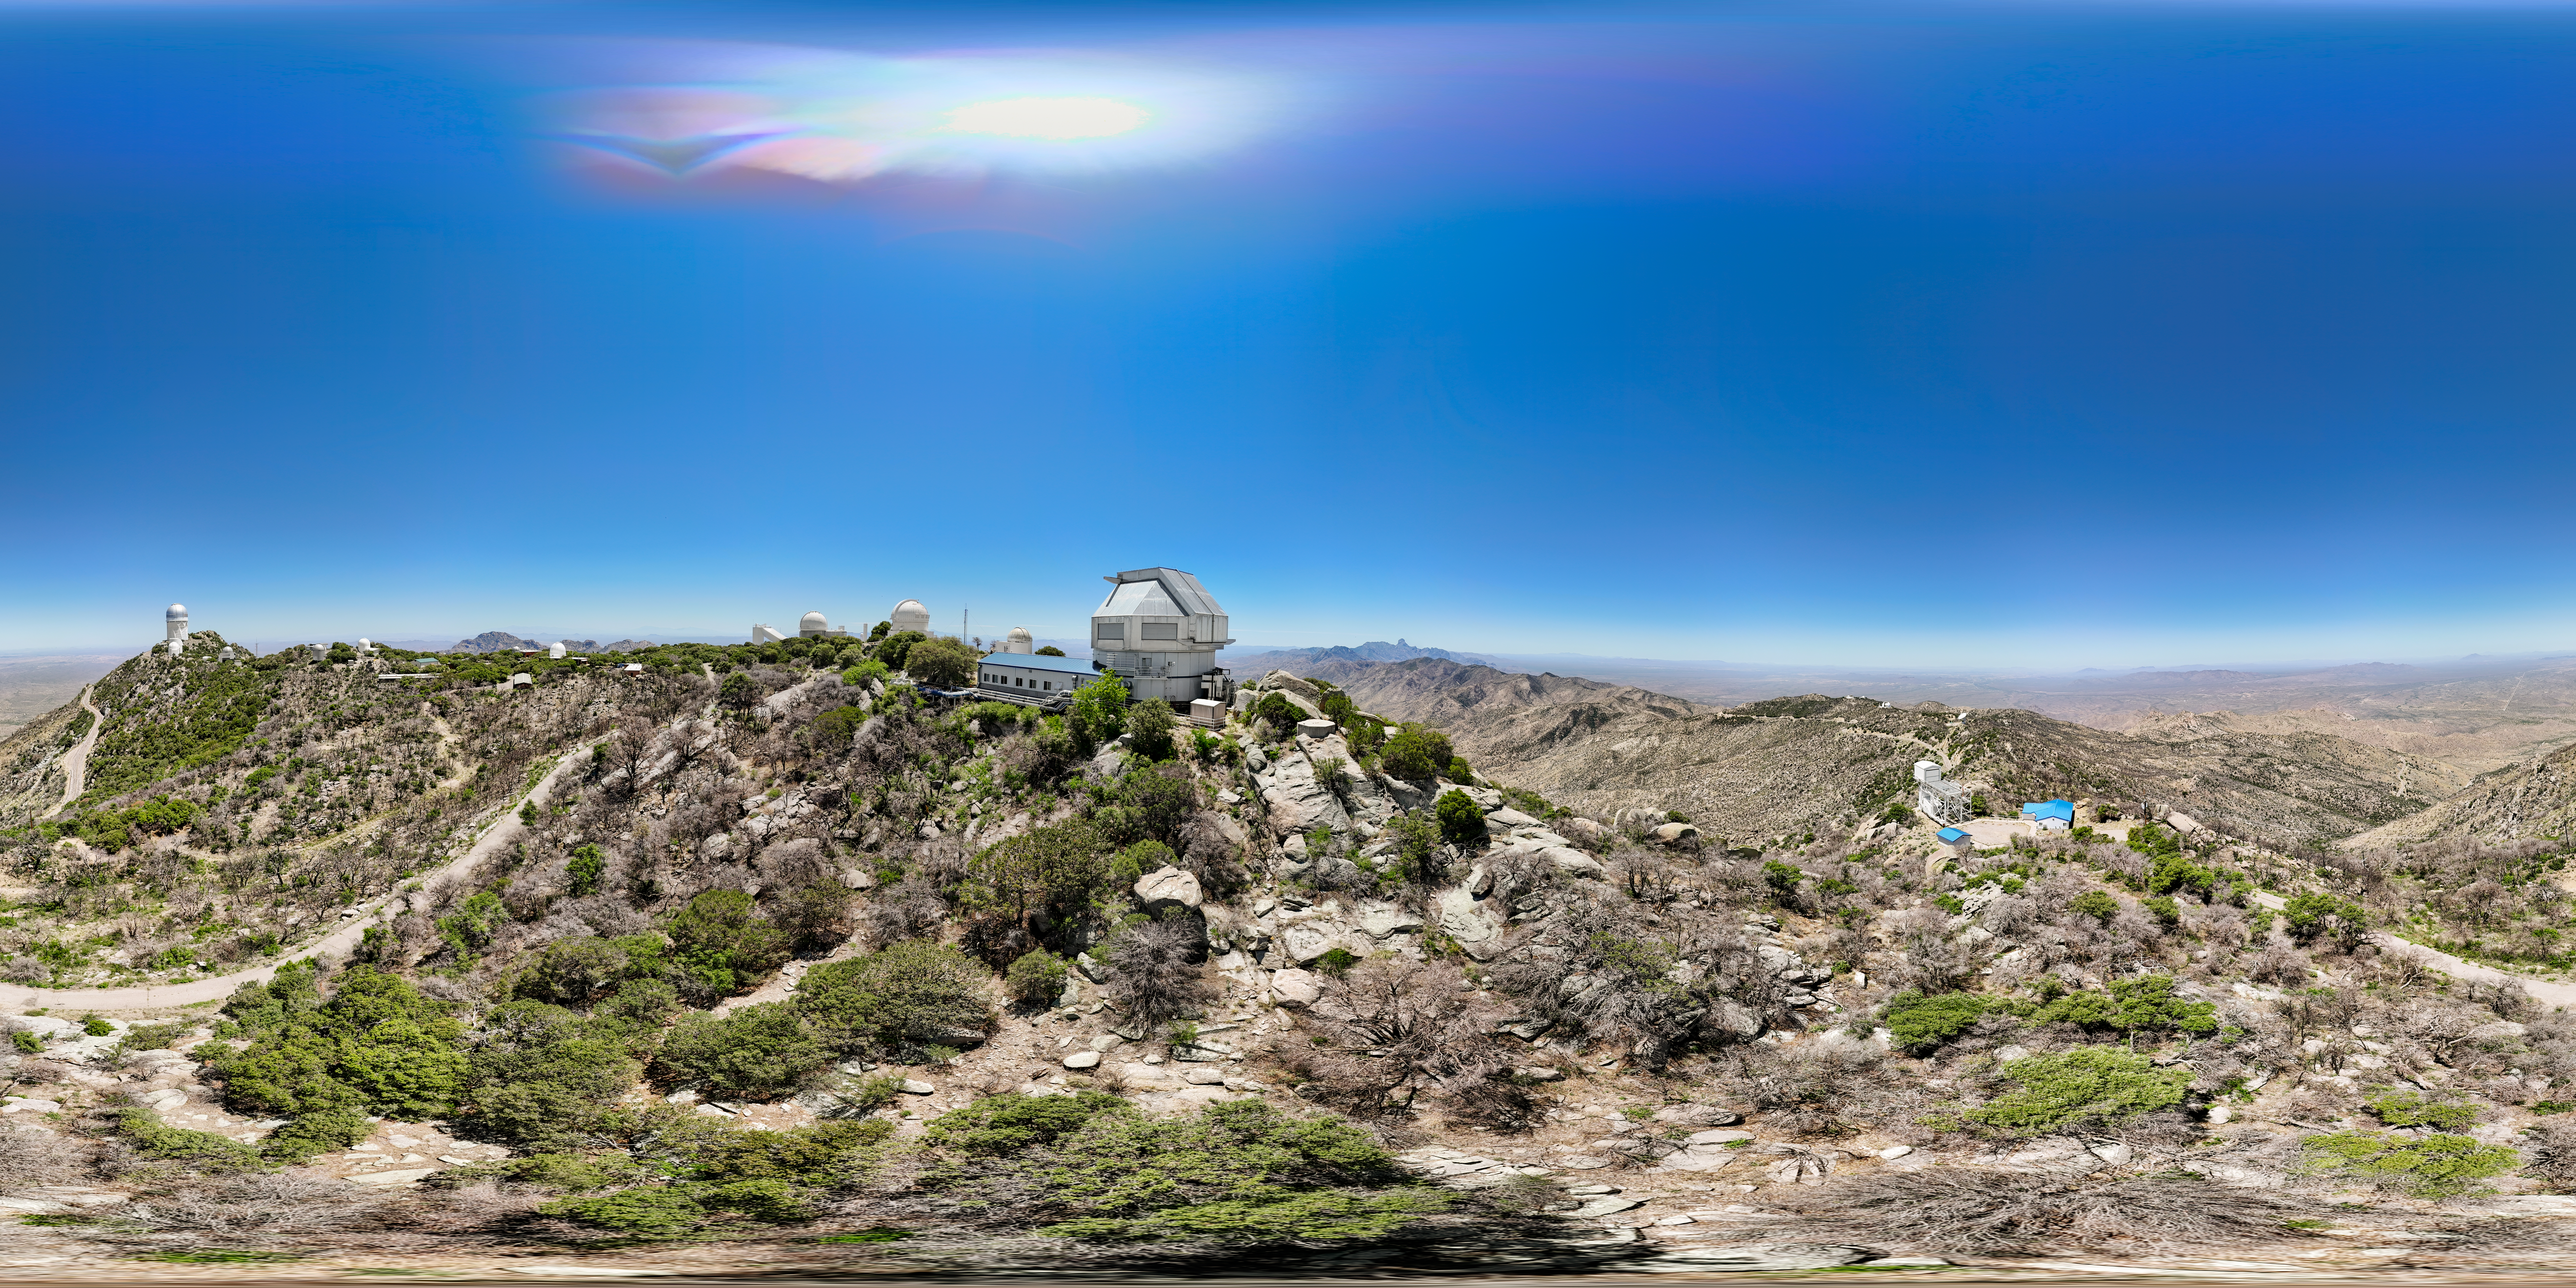

Kitt Peak Panorama

Panorama of Kitt Peak National Observatory with the WIYN 3.5-meter Telescope in the middle.

Credit: KPNO/NOIRLab/NSF/AURA/J. Lockridge